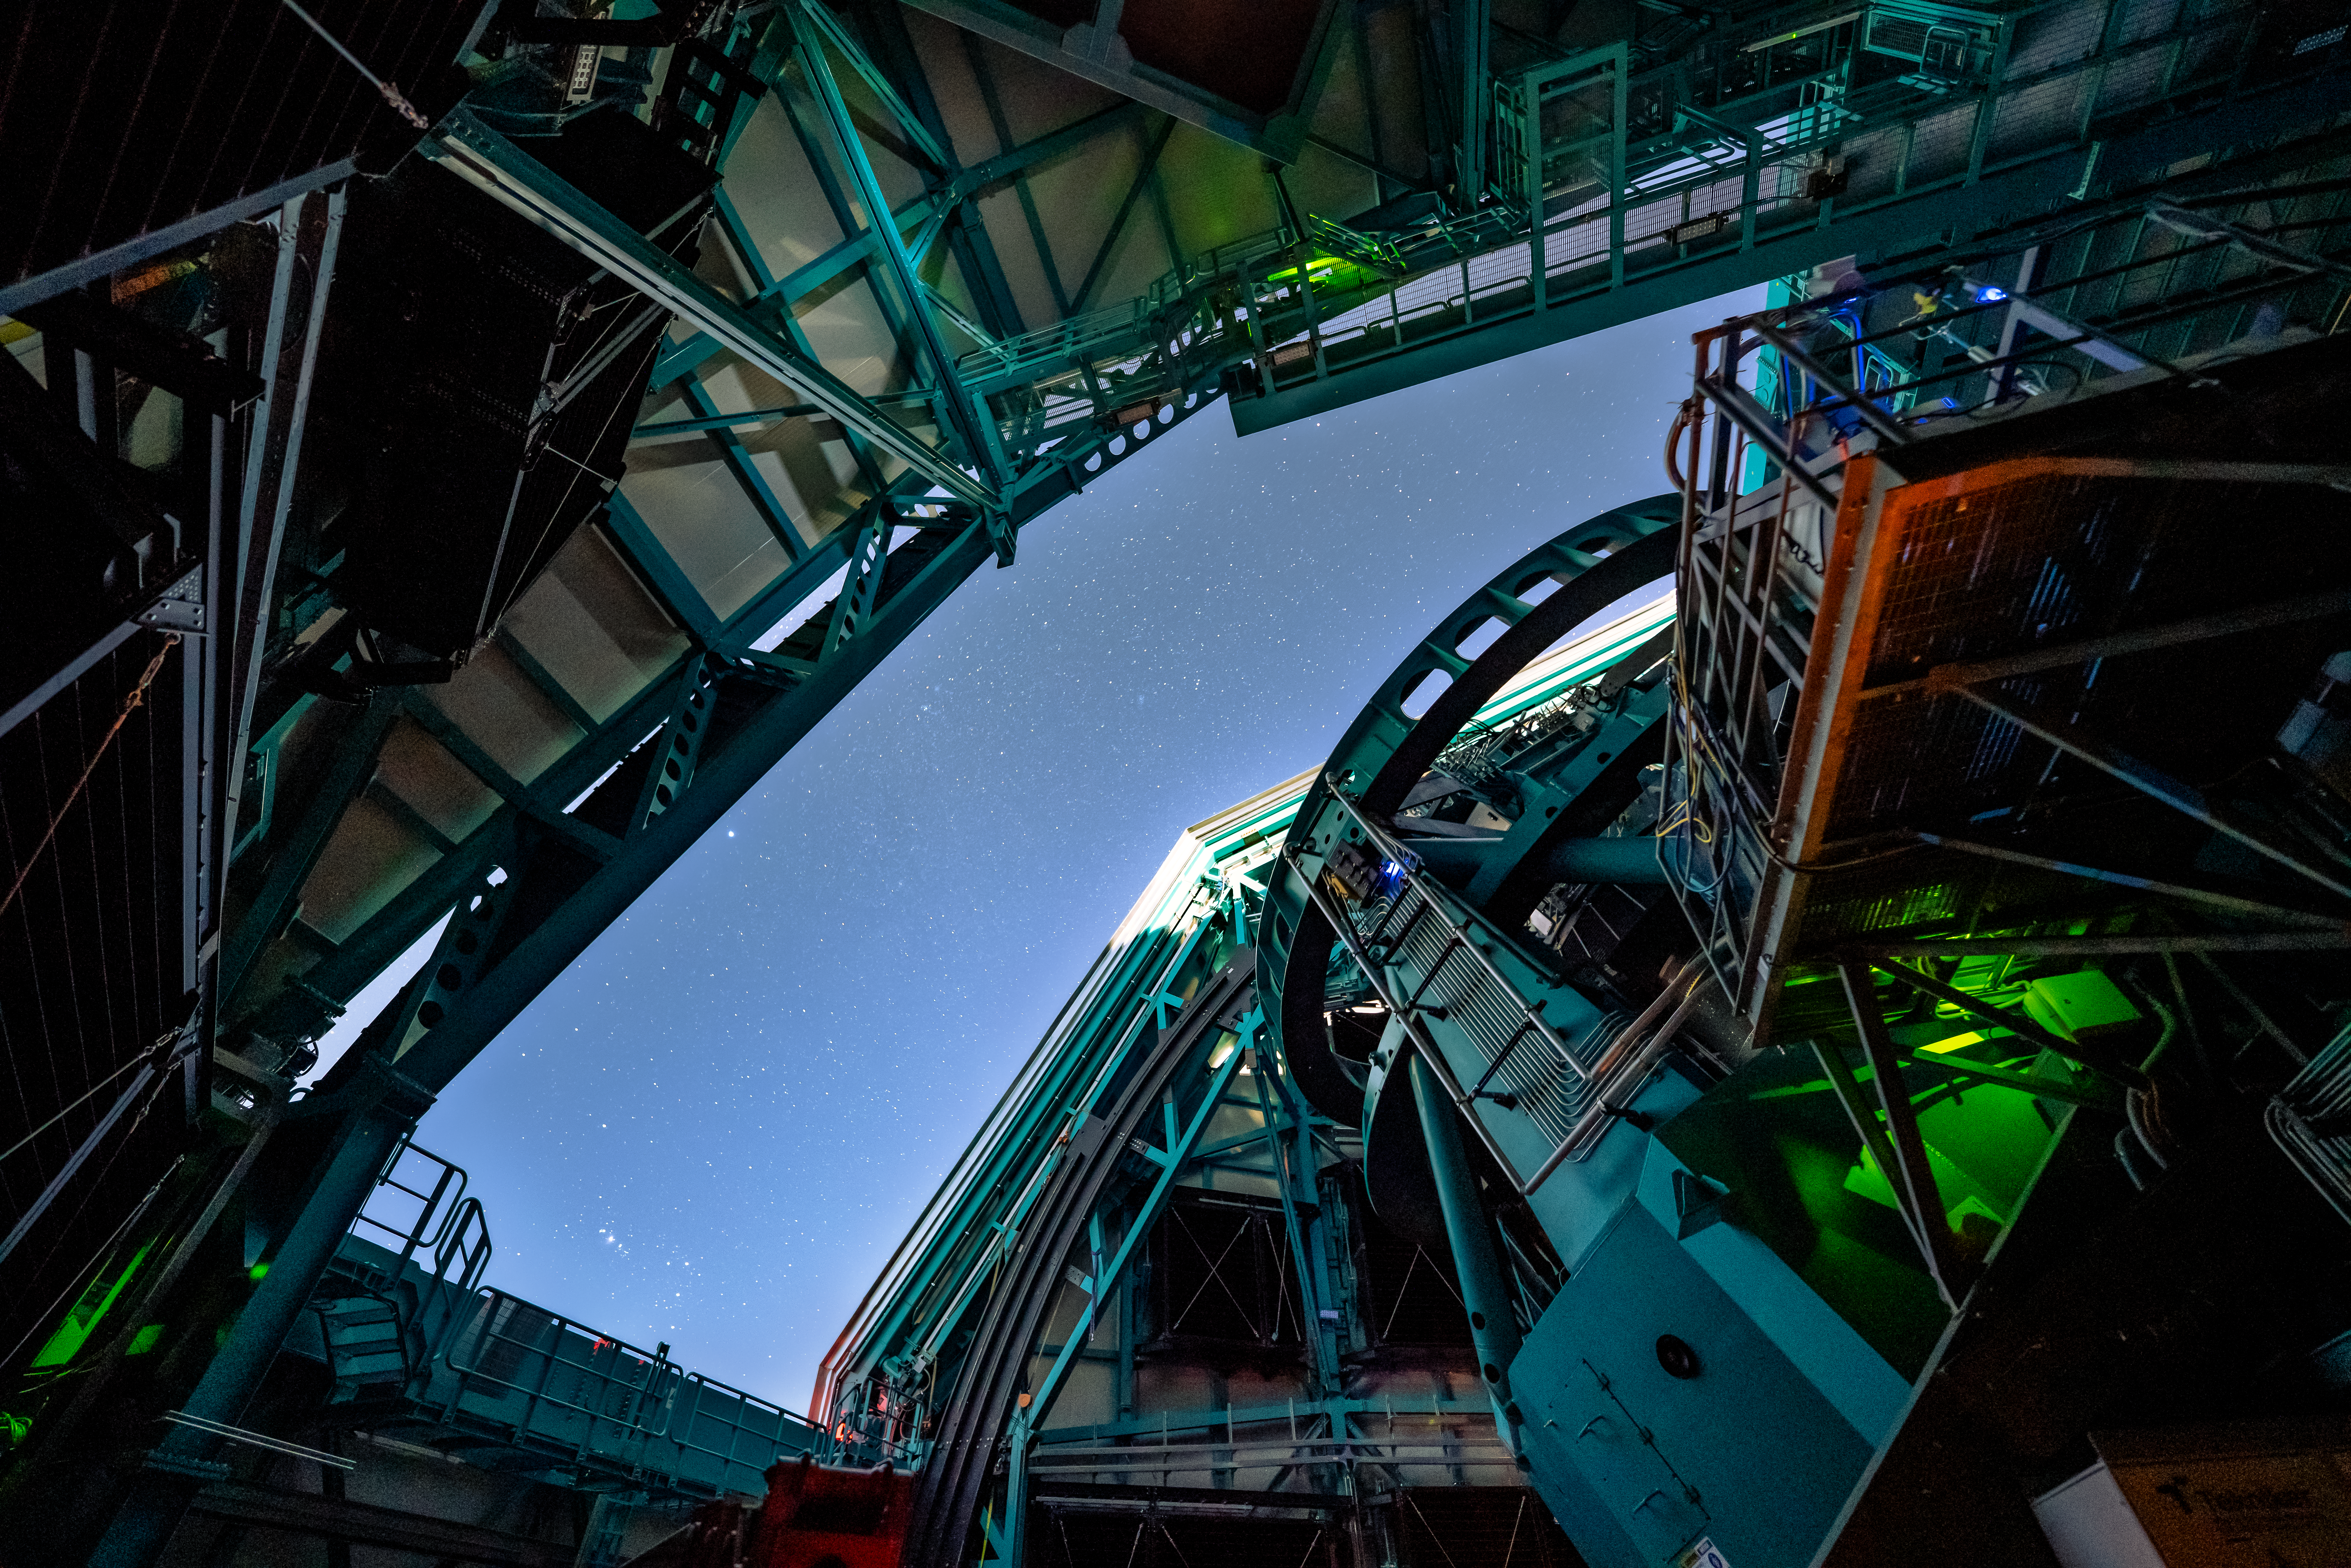

Rubin During First Look Observations

The Rubin team took the first on-sky engineering data with the LSST Camera on 15 April 2025, shortly after darkness fell on Cerro Pachón.

Credit: RubinObs/NSF/DOE/NOIRLab/SLAC/AURA/H. Stockebrand